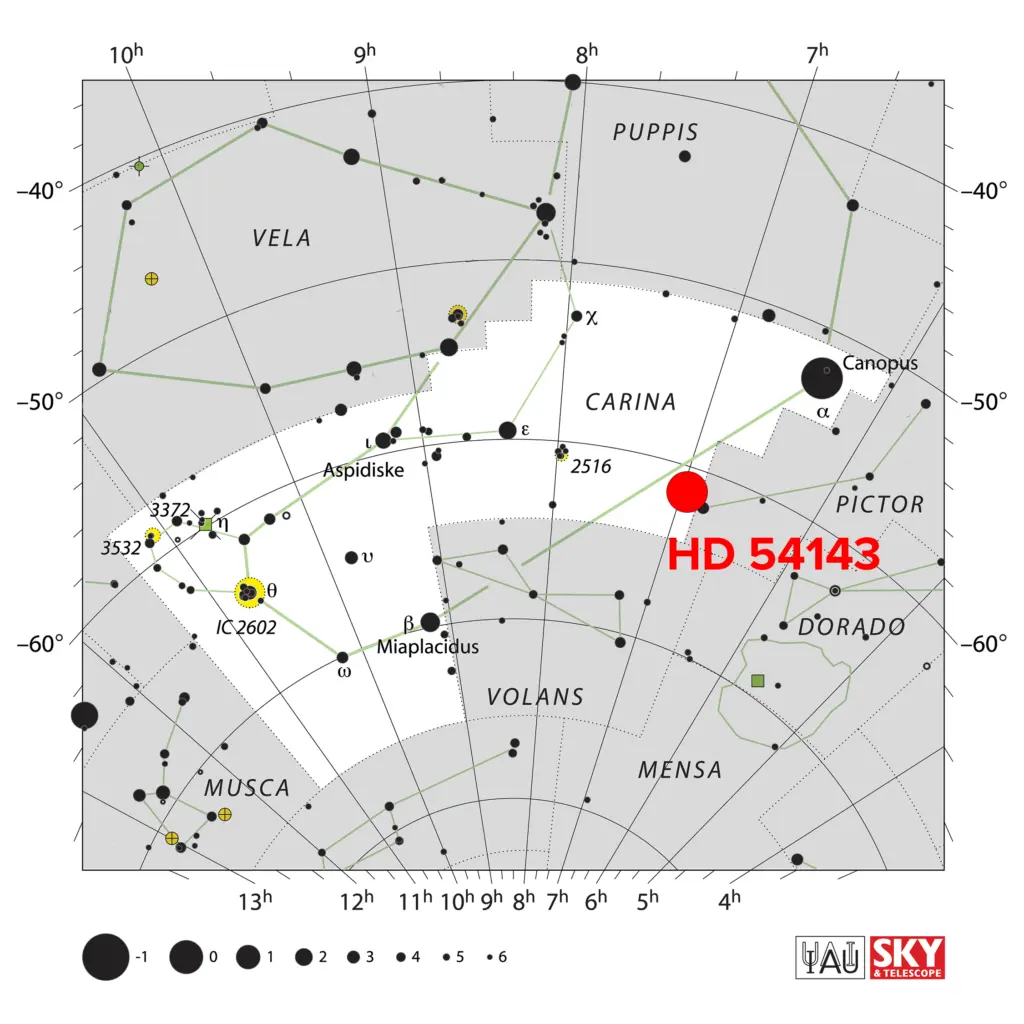

HD 53143 in the Carina Constellation

HD 53143 is located in the Carina constellation, roughly 59.8 light-years from Earth.

Credit: IAU/Sky & Telescope